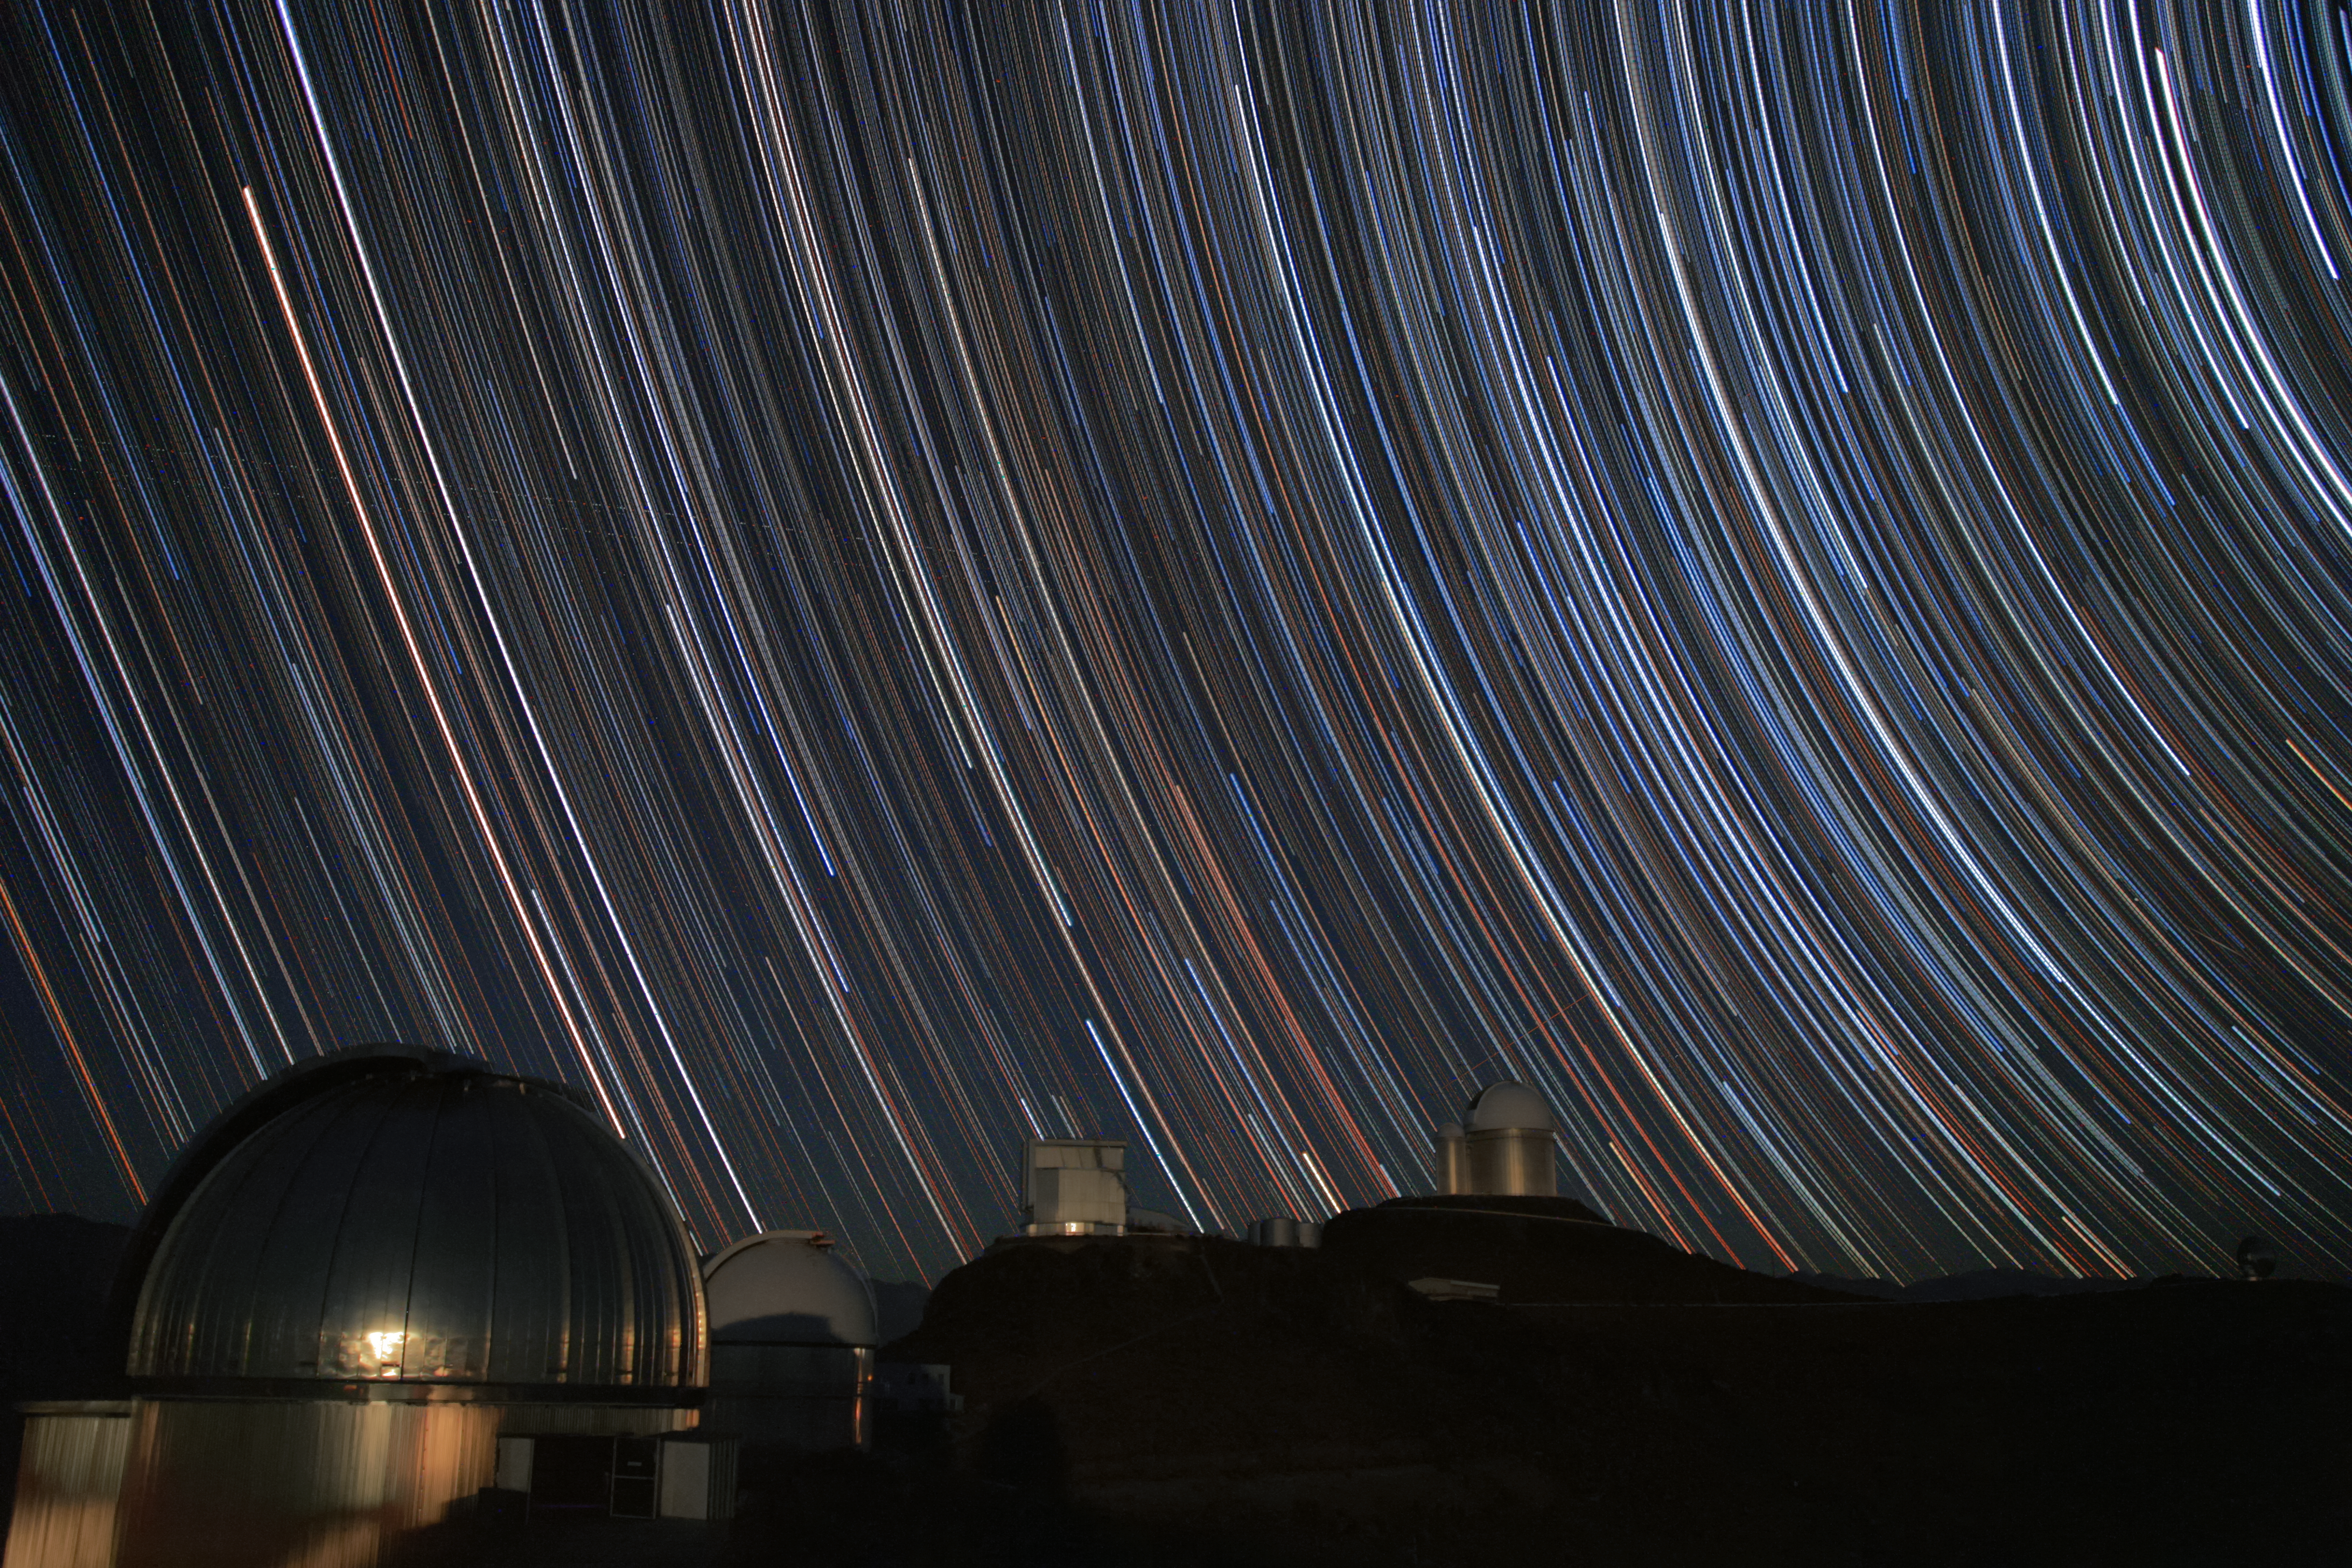

Star trails over the MPG/ESO 2.2-metre telescope

This long exposure image shows the star trails over the various domes at the La Silla Observatory. In the foreground to the left the MPG/ESO 2.2-metre telescope is visible — easy to identify by its silver shimmering dome.

This telescopes hosts some remarkable instruments, like the Wide Field Imager (WFI) Camera and GROND (Gamma-Ray Burst Optical/Near-Infrared Detector), which chases the afterglows of the most powerful explosions in the Universe, known as gamma-ray bursts.

Credit: A. Santerne/ESO